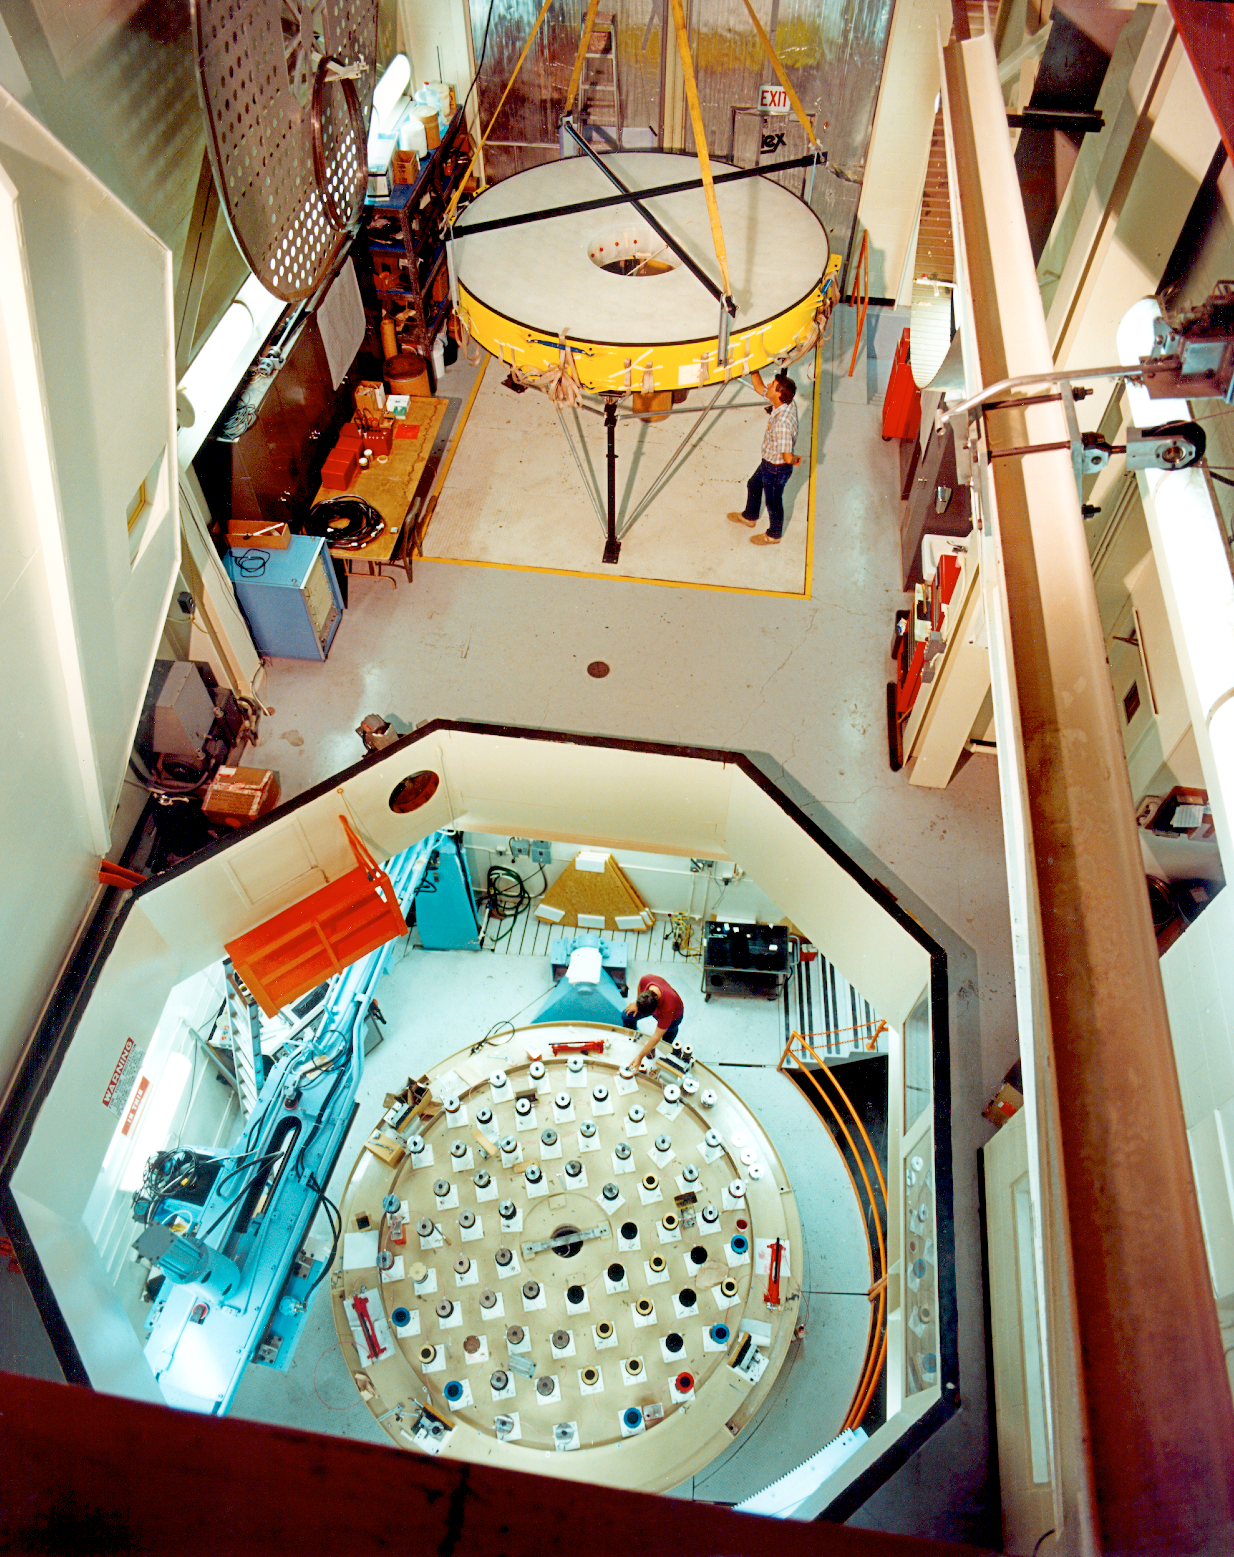

WIYN 3.5-meter primary mirror at rest

The WIYN 3.5-meter primary mirror is resting on stands at the ground floor level of the NOAO grinding facility. This picture was taken from above with the hatch open, looking down into the grinding room (January 1990).

Credit: NOIRLab/NSF/AURA